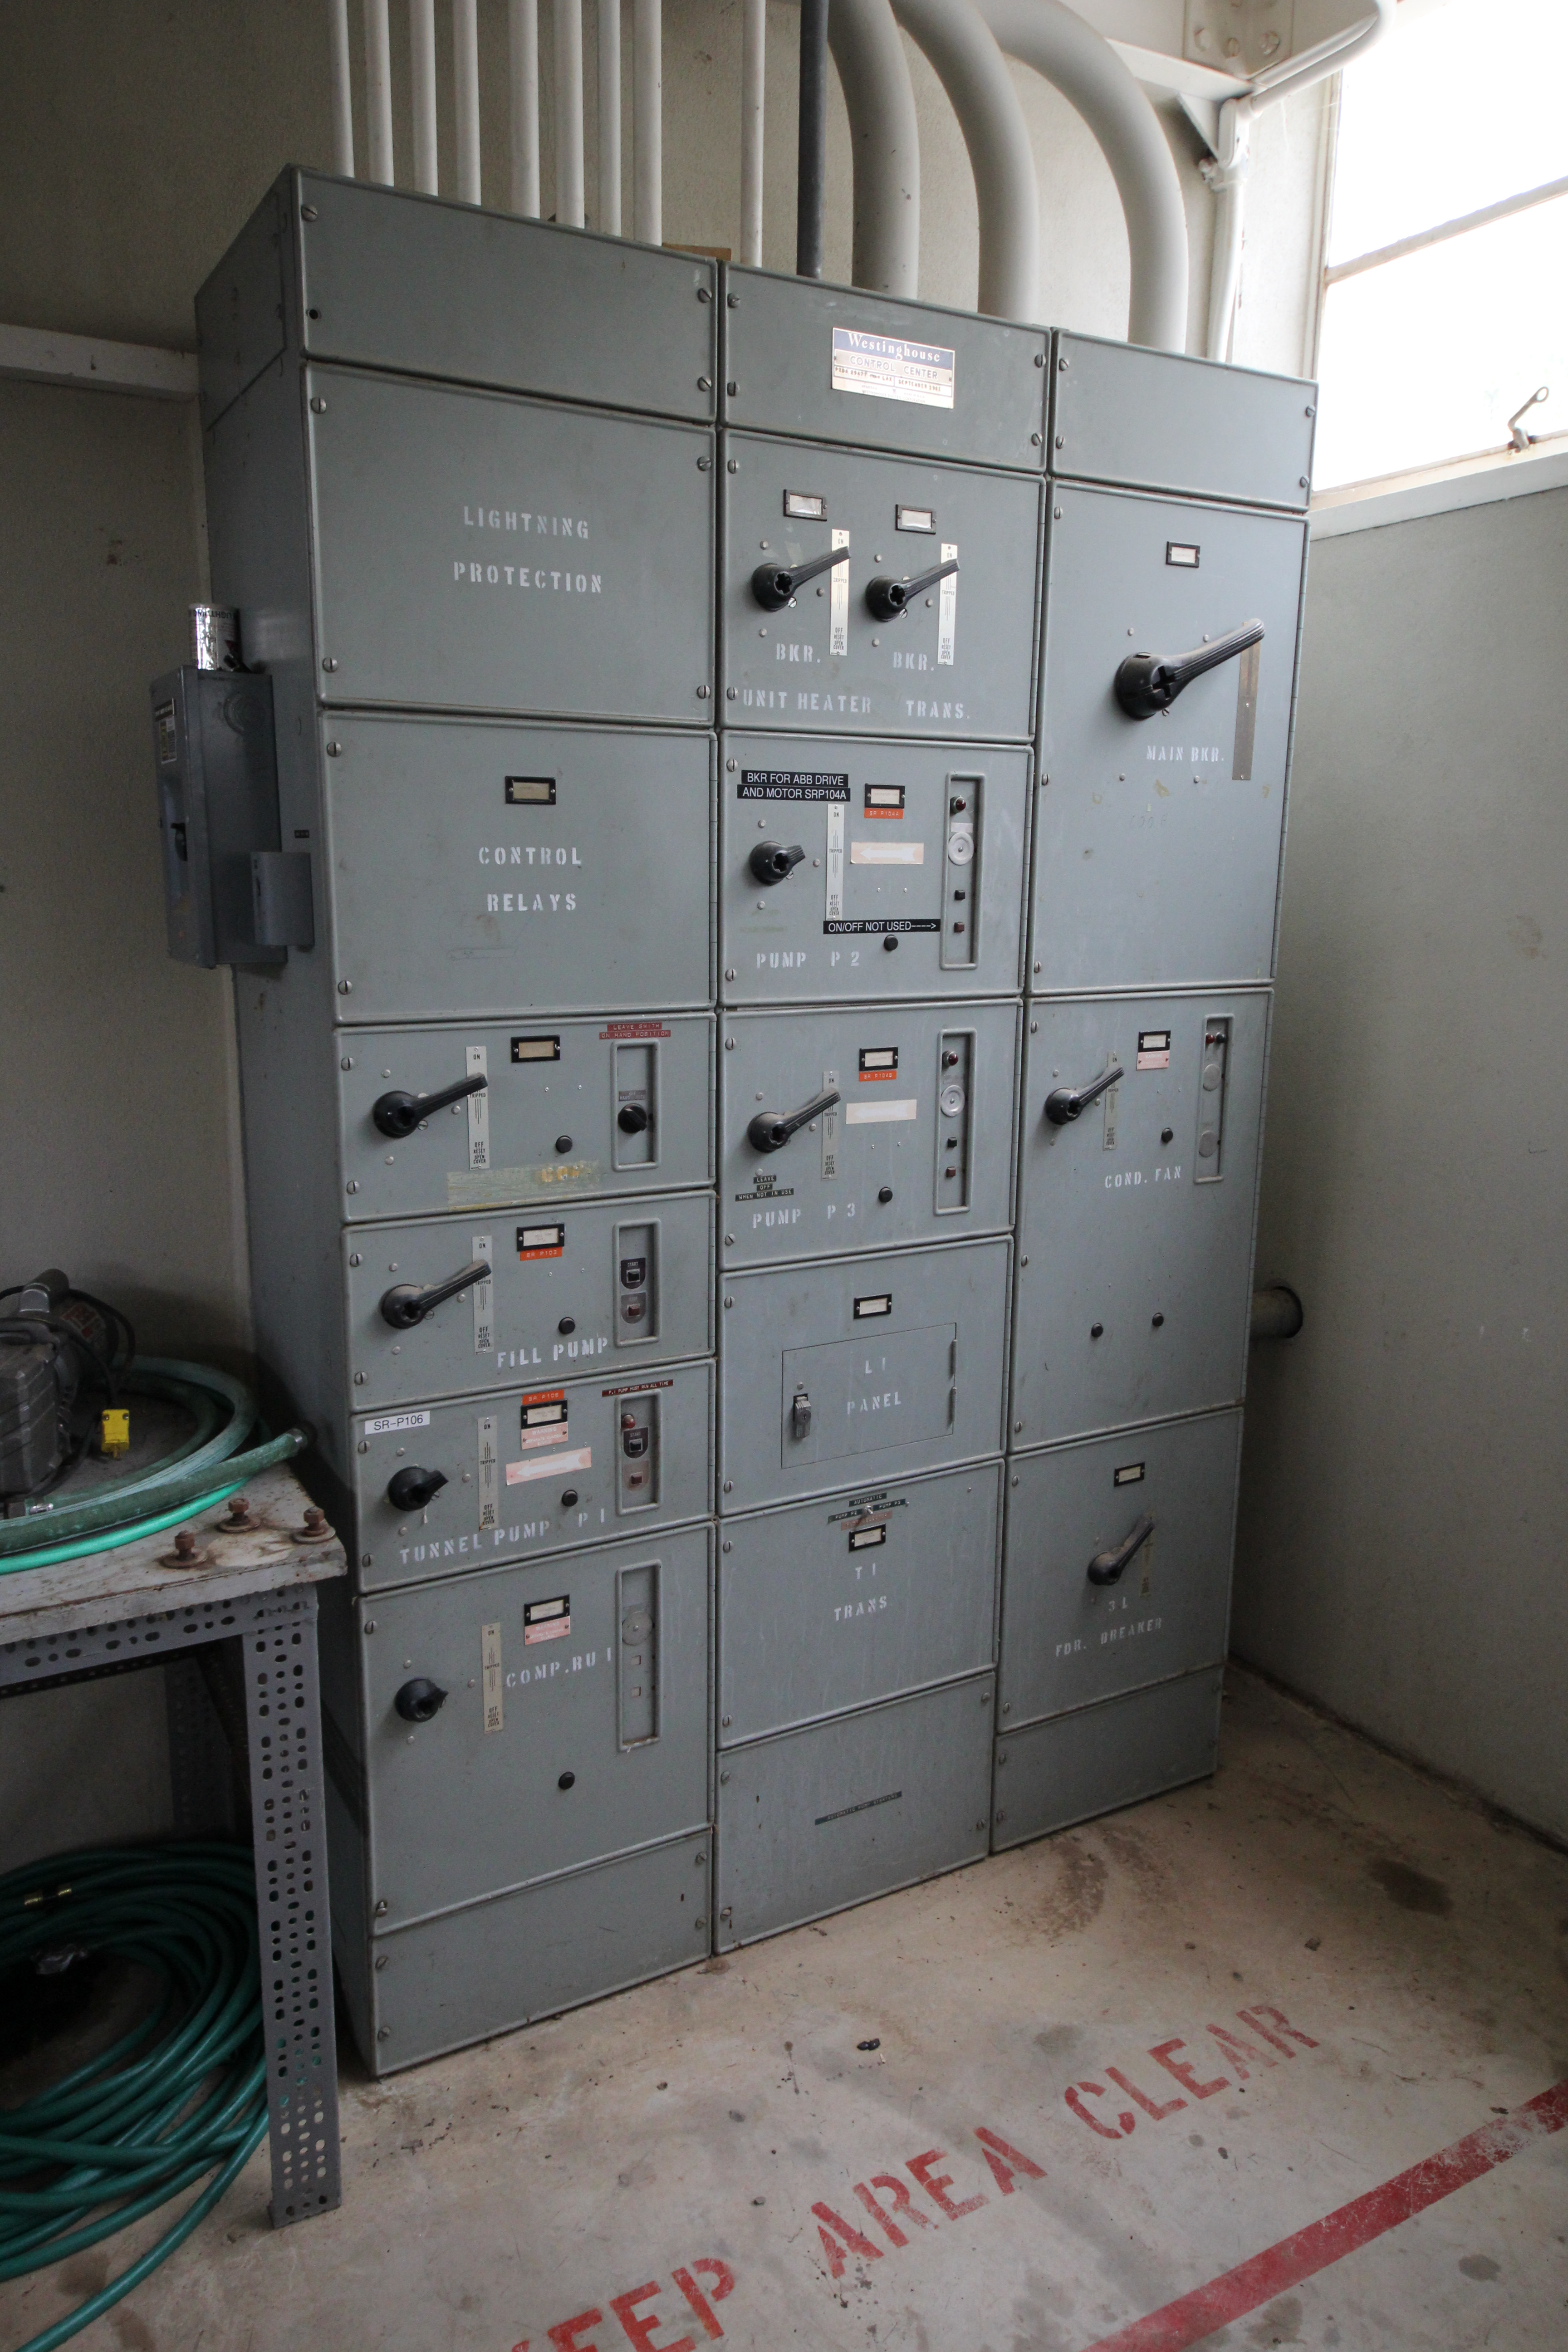

Kitt Peak Circuit Breakers

A series of circuit breakers for one of the telescopes at Kitt Peak National Observatory is shown here.

Credit: KPNO/NOIRLab/NSF/AURA/P. Marenfeld